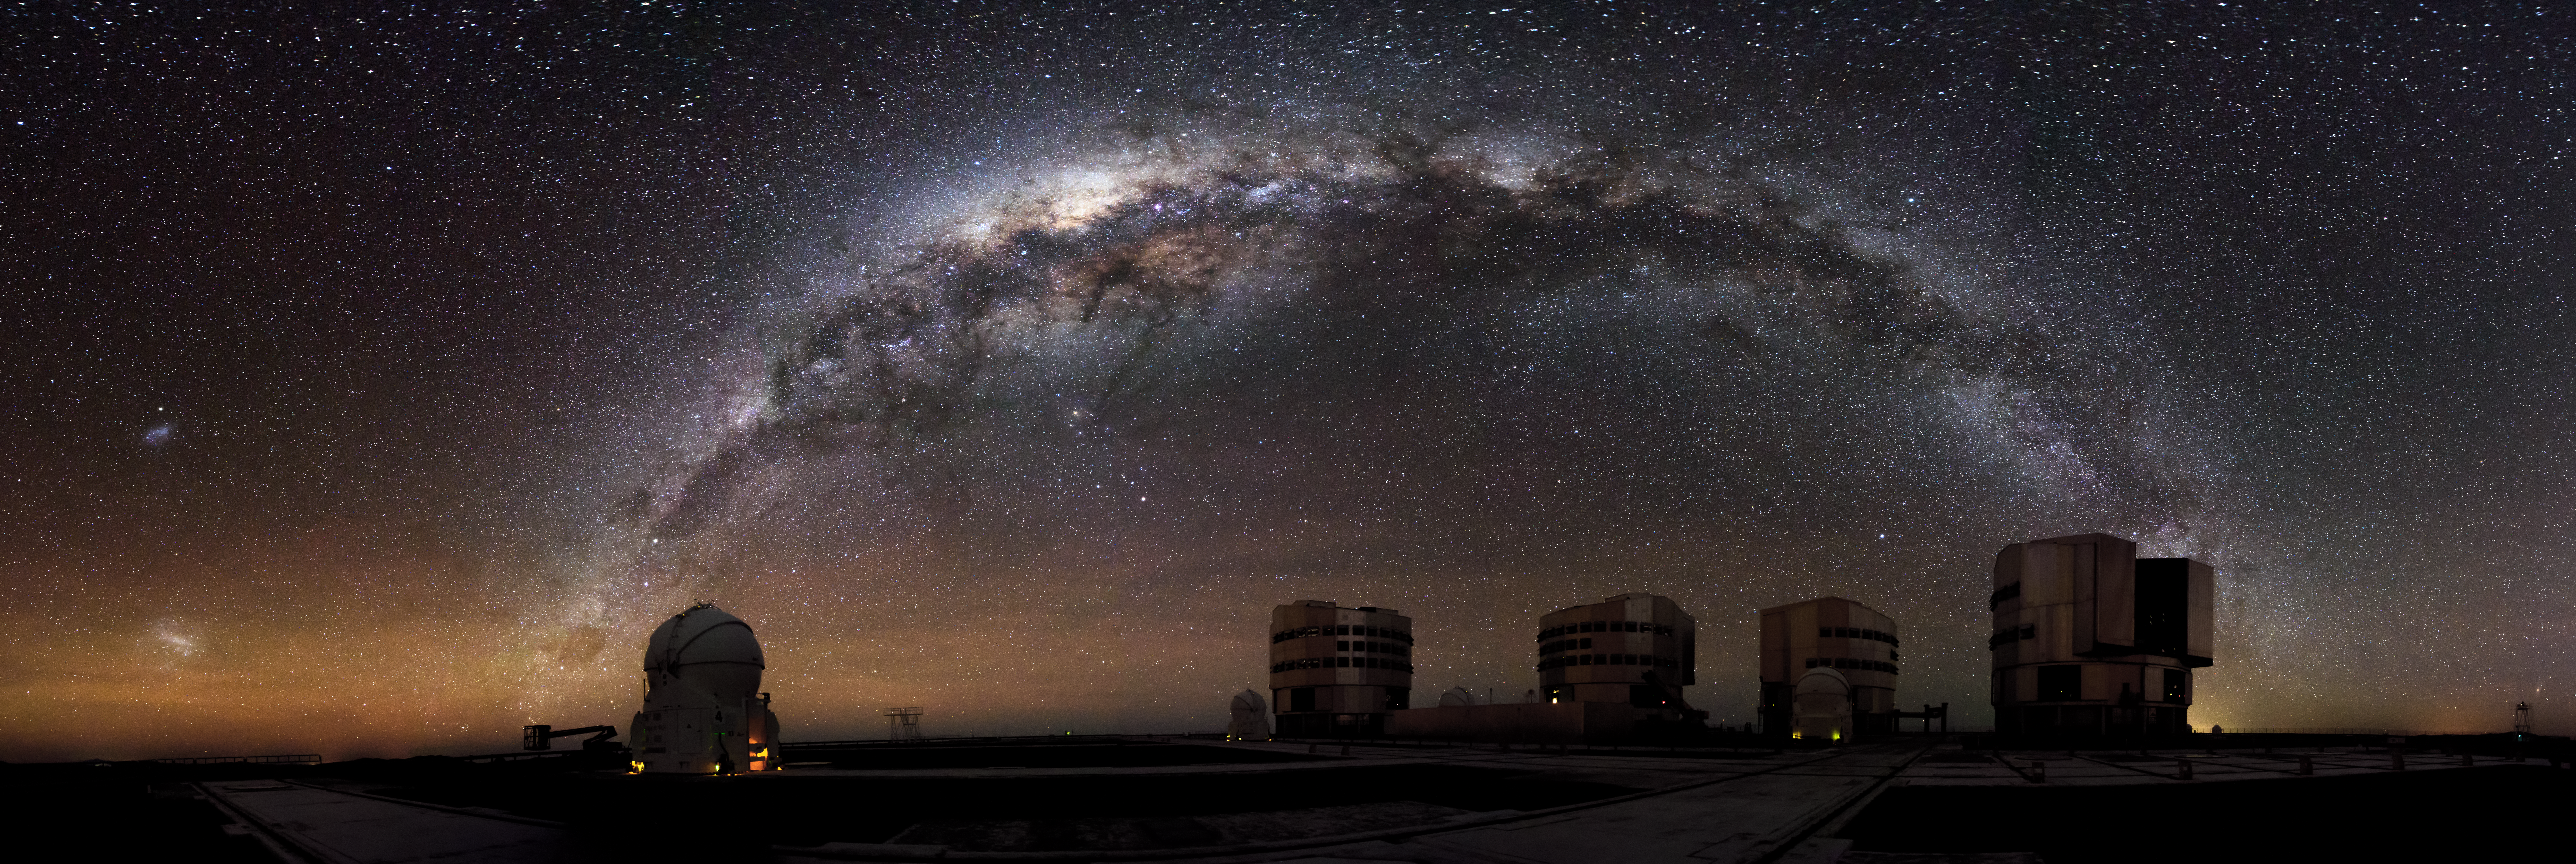

Guardians of the Galaxy

Just before dawn, with the Milky Way arching over the Paranal Observatory in Chile.

Credit: A. Russell/ESO